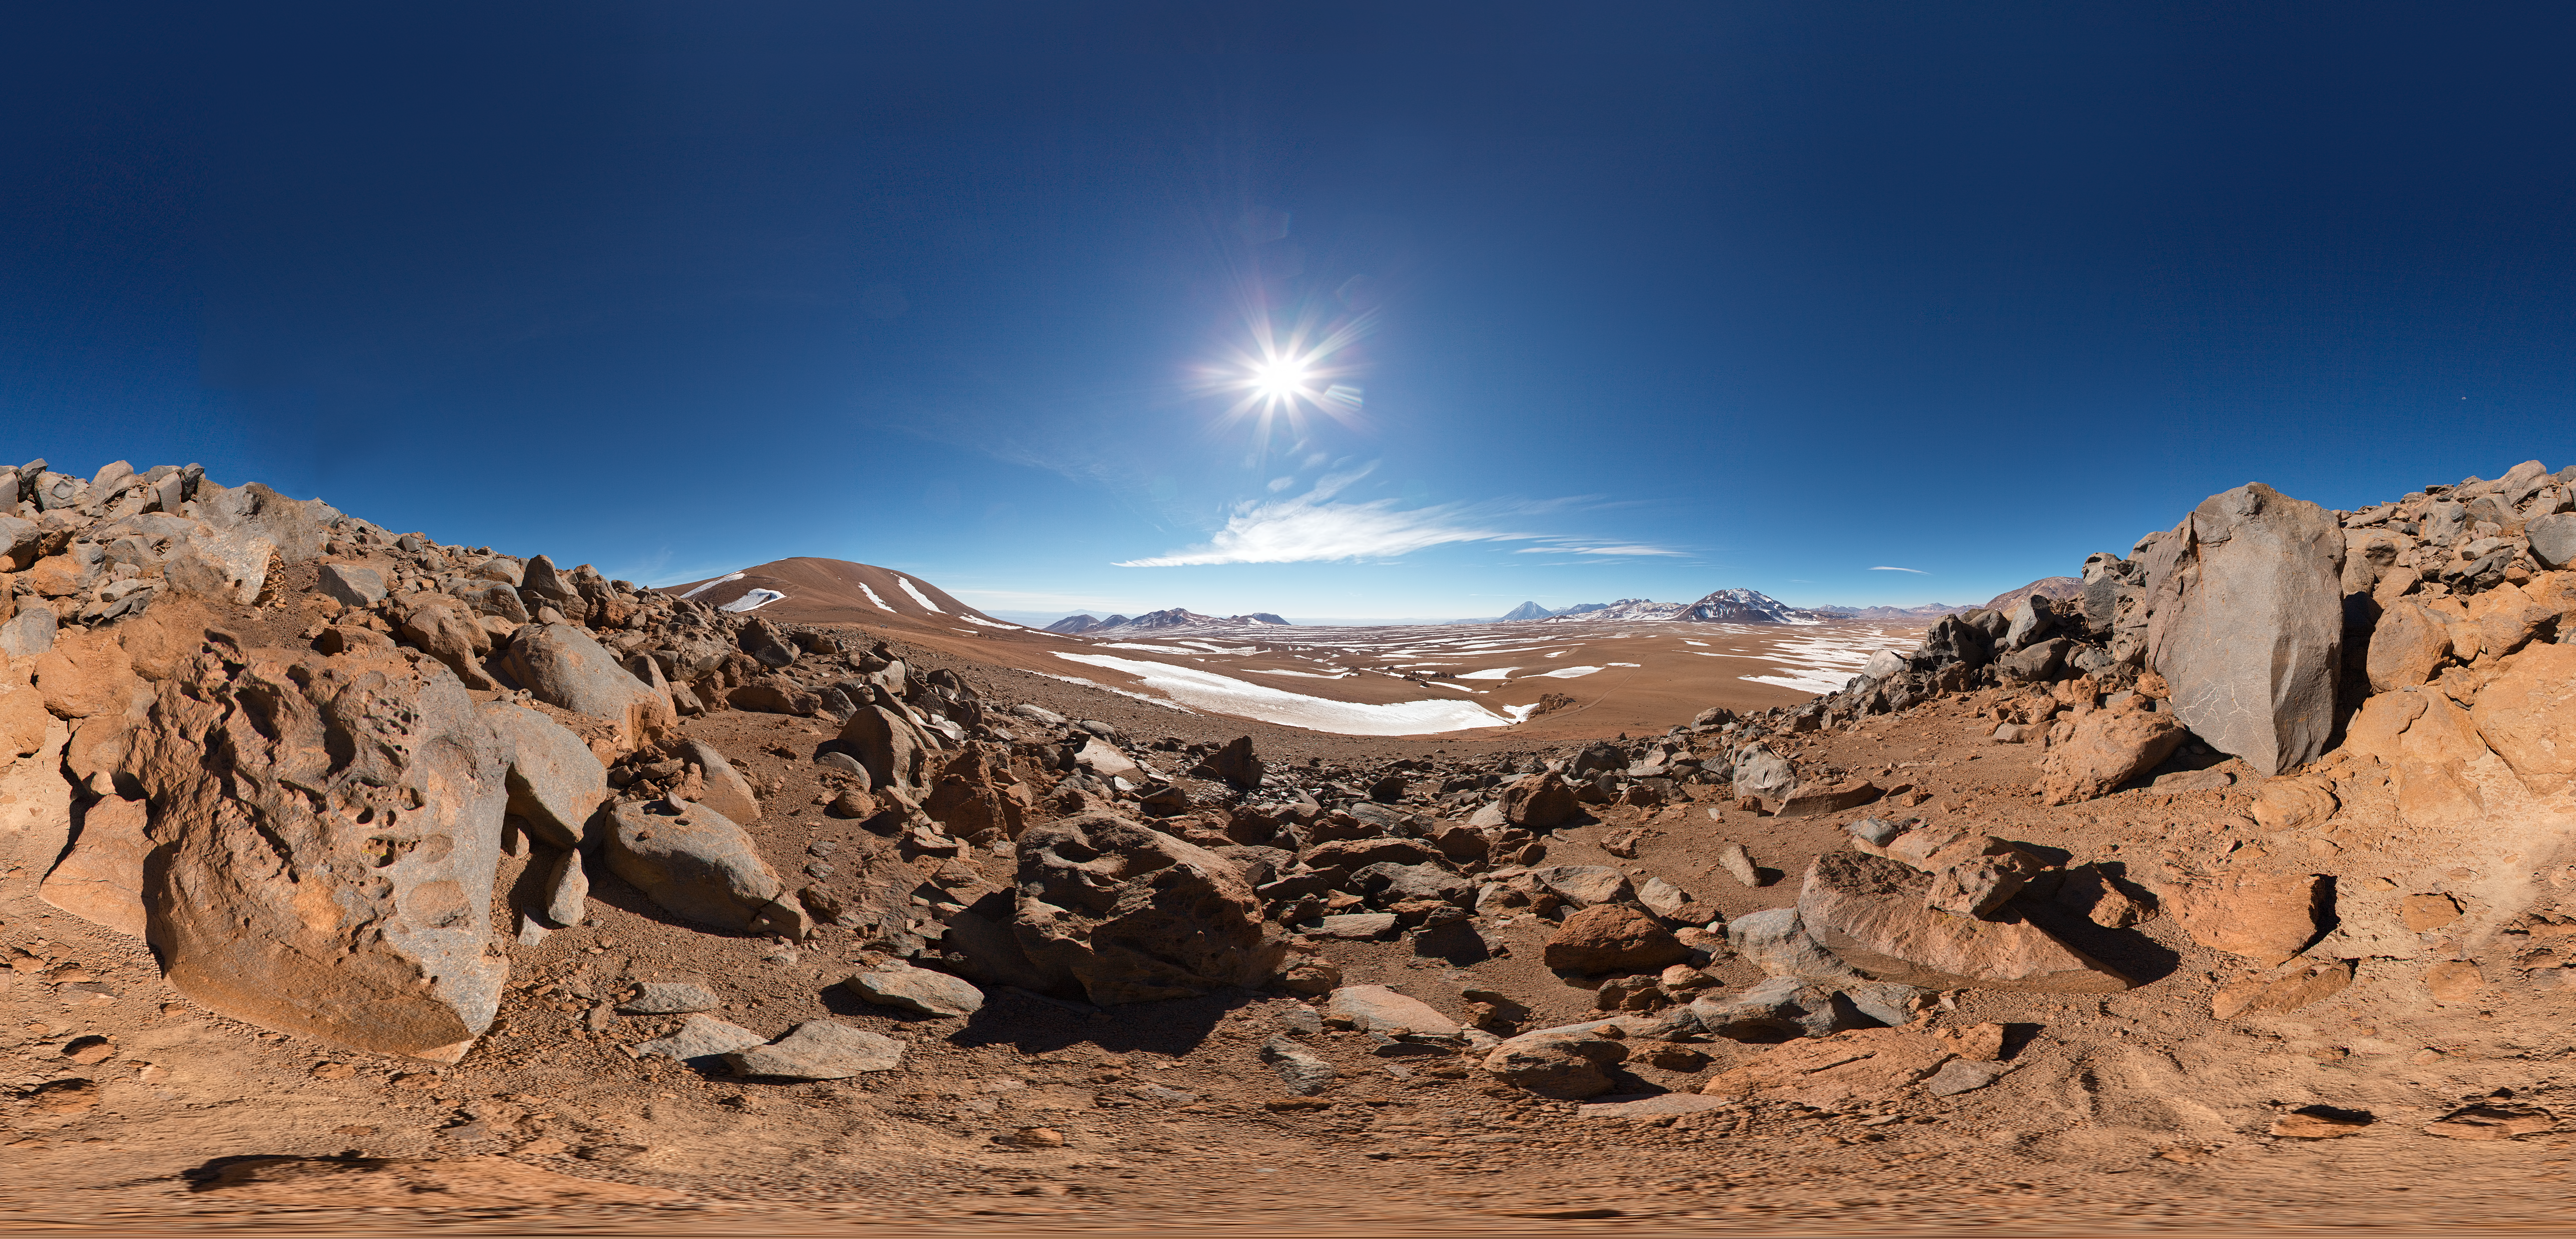

Panorama at Chajnantor

Impressive 360 degree panorama of the desert at Chajnantor Plateau, home of ALMA.

Credit: ESO